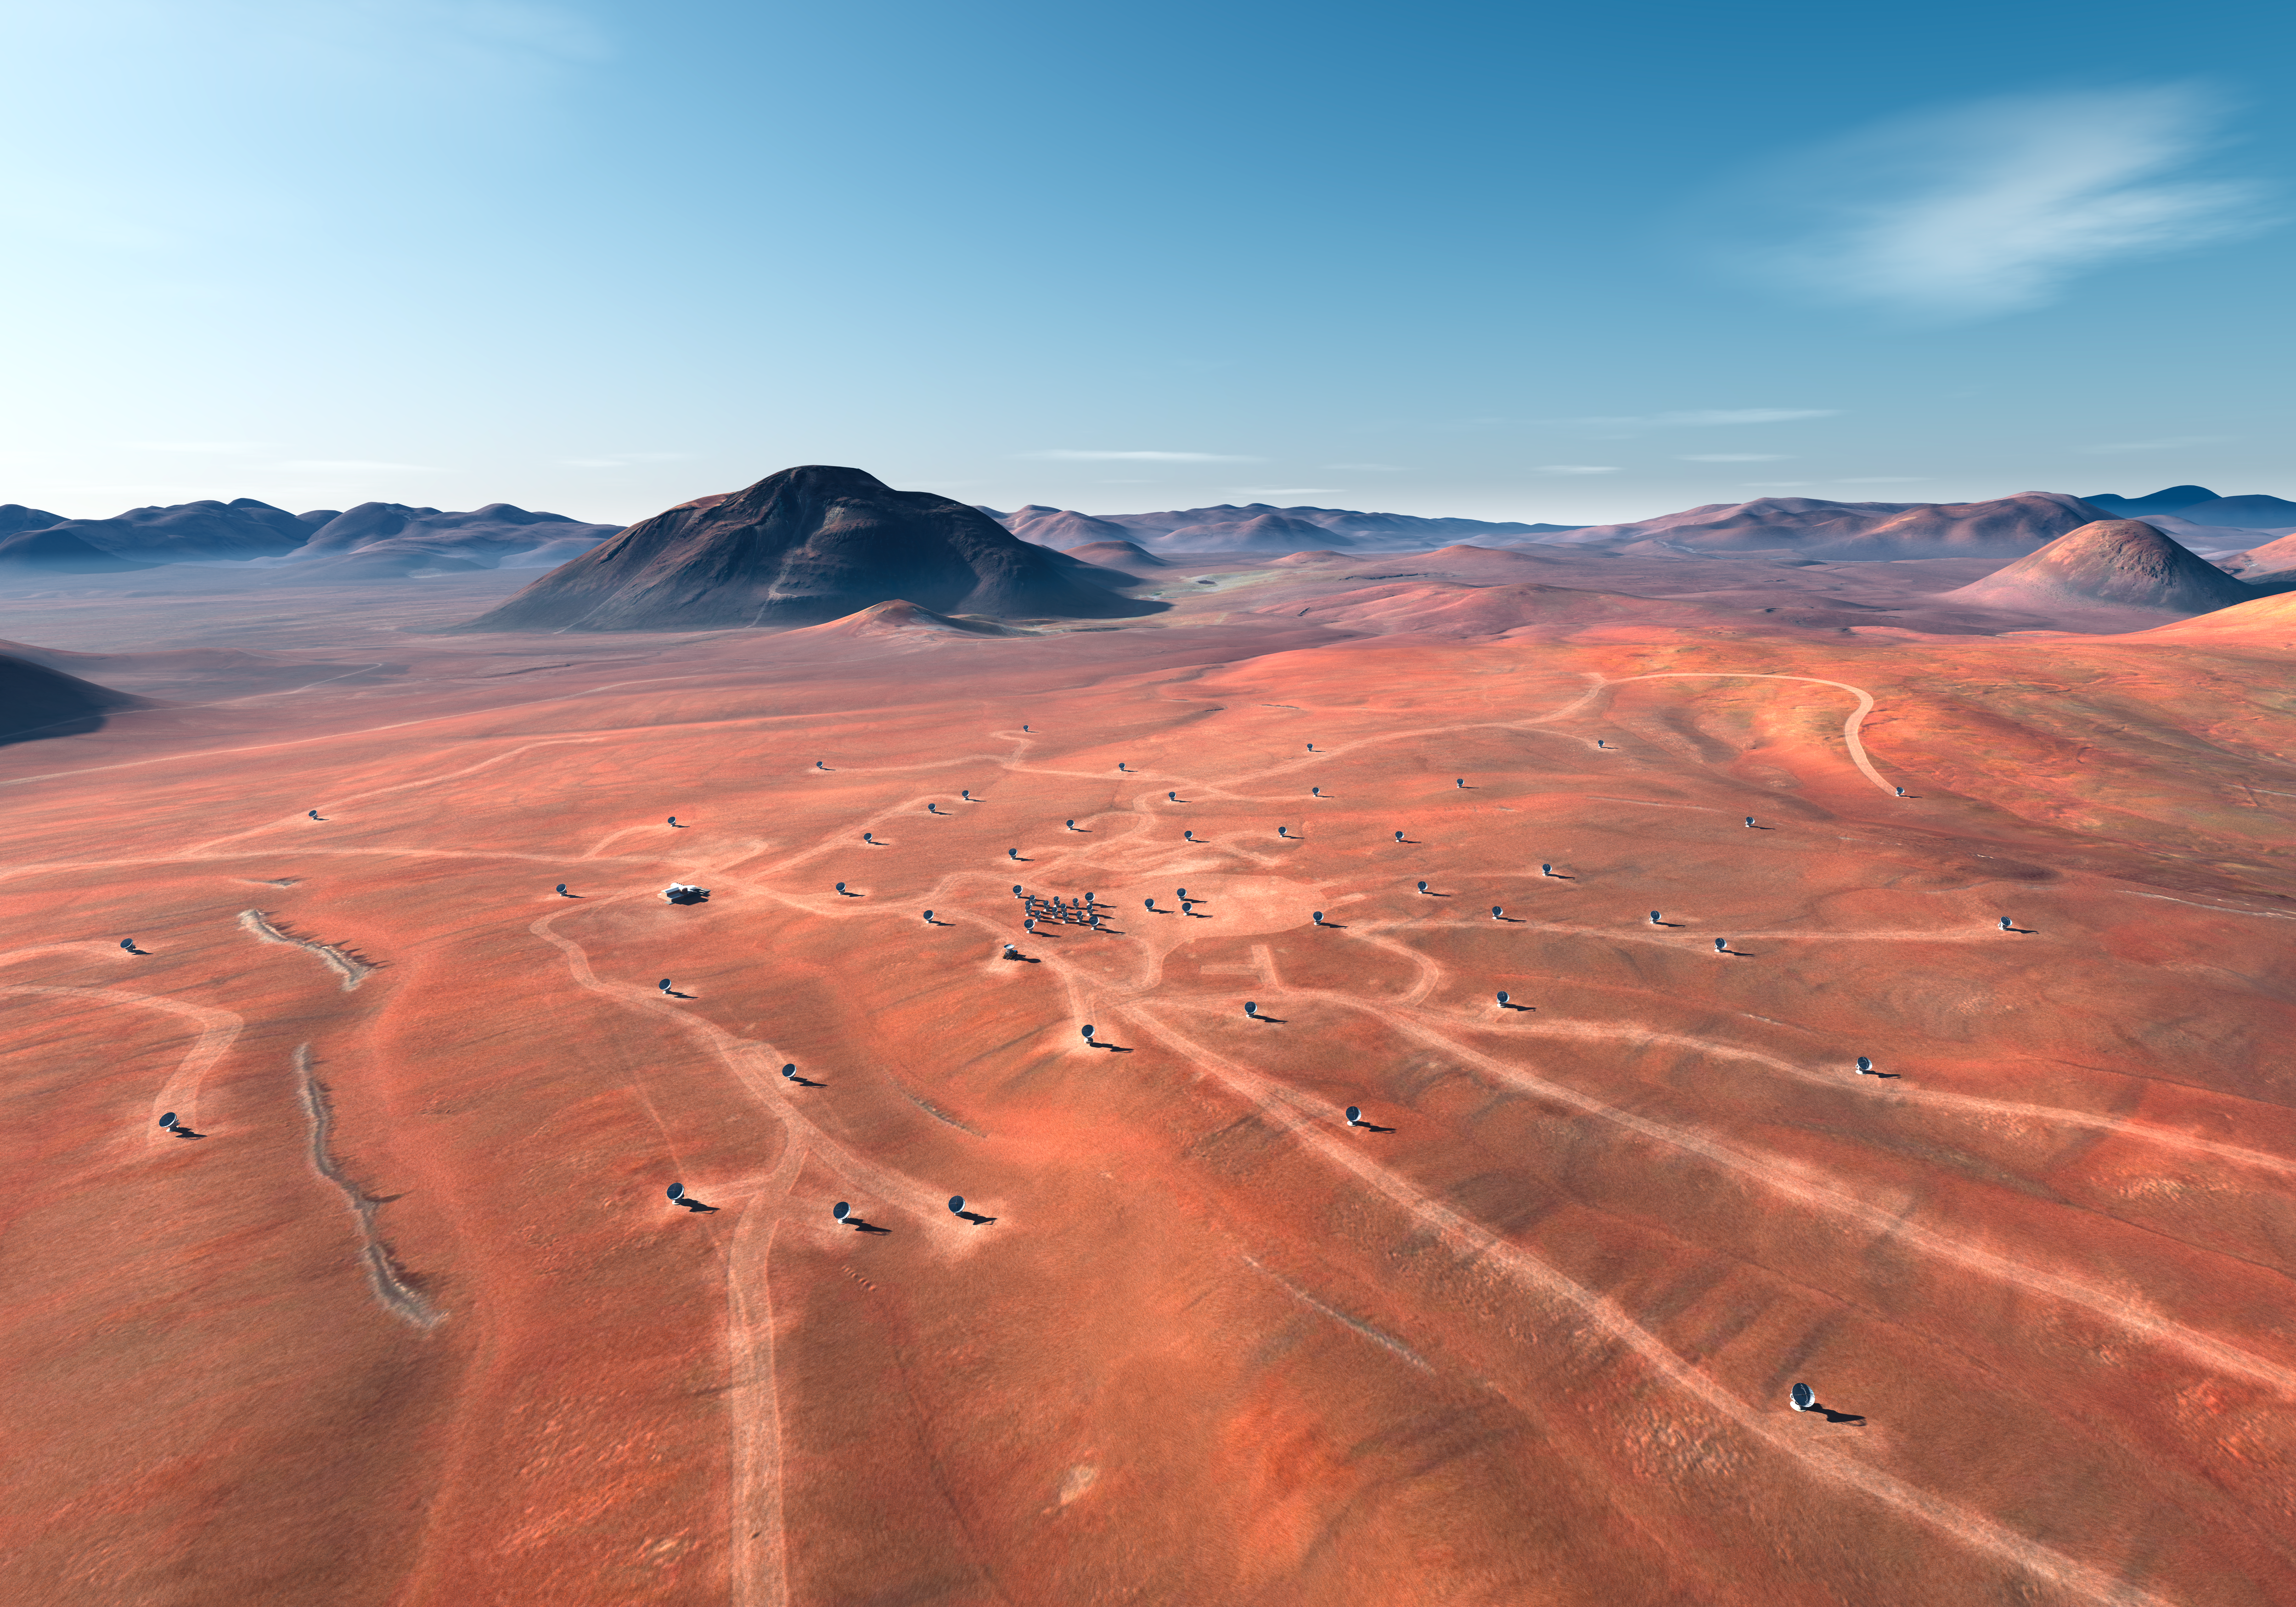

ALMA site (artist's impression)

An artist's impression of the Atacama Large Millimeter/submillimeter Array (ALMA) site on the Chajnantor plain of the Chilean Andes, 5000 m above sea level. ALMA is the largest ground-based astronomy project in existence, and will be comprised of a giant array of 12-m submillimetre quality antennas, with baselines of several kilometres. An additional, compact array of 7-m and 12-m antennas will complement the main array. Construction of ALMA started in 2003 and will be completed around 2013. The ALMA project is an international collaboration between Europe, East Asia and North America in cooperation with the Republic of Chile.

Credit: ALMA (ESO/NAOJ/NRAO)/L. Calçada (ESO)